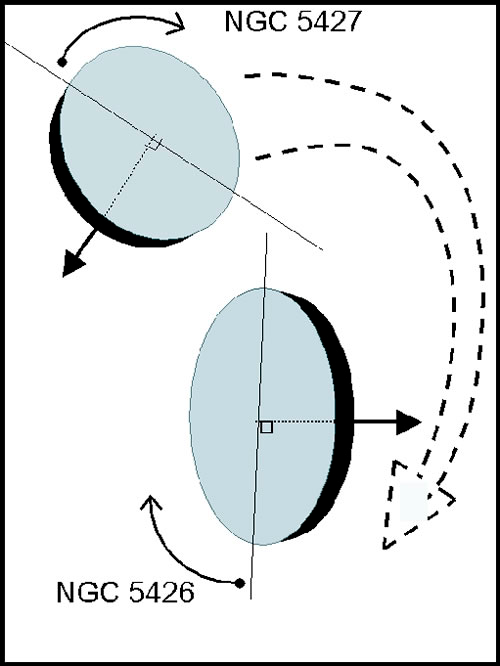

Twin Galaxies in a Gravitational Embrace

Illustration of the orbits of NGC 5426-27 from “The Isolated Interacting Galaxy Pair NGC 5426/27 (Arp 271)” Astronomy & Astrophysics Vol. 415, pg. 451-469 by I. Fuentes-Carrera et al. (2004)

Credit: NOIRLab